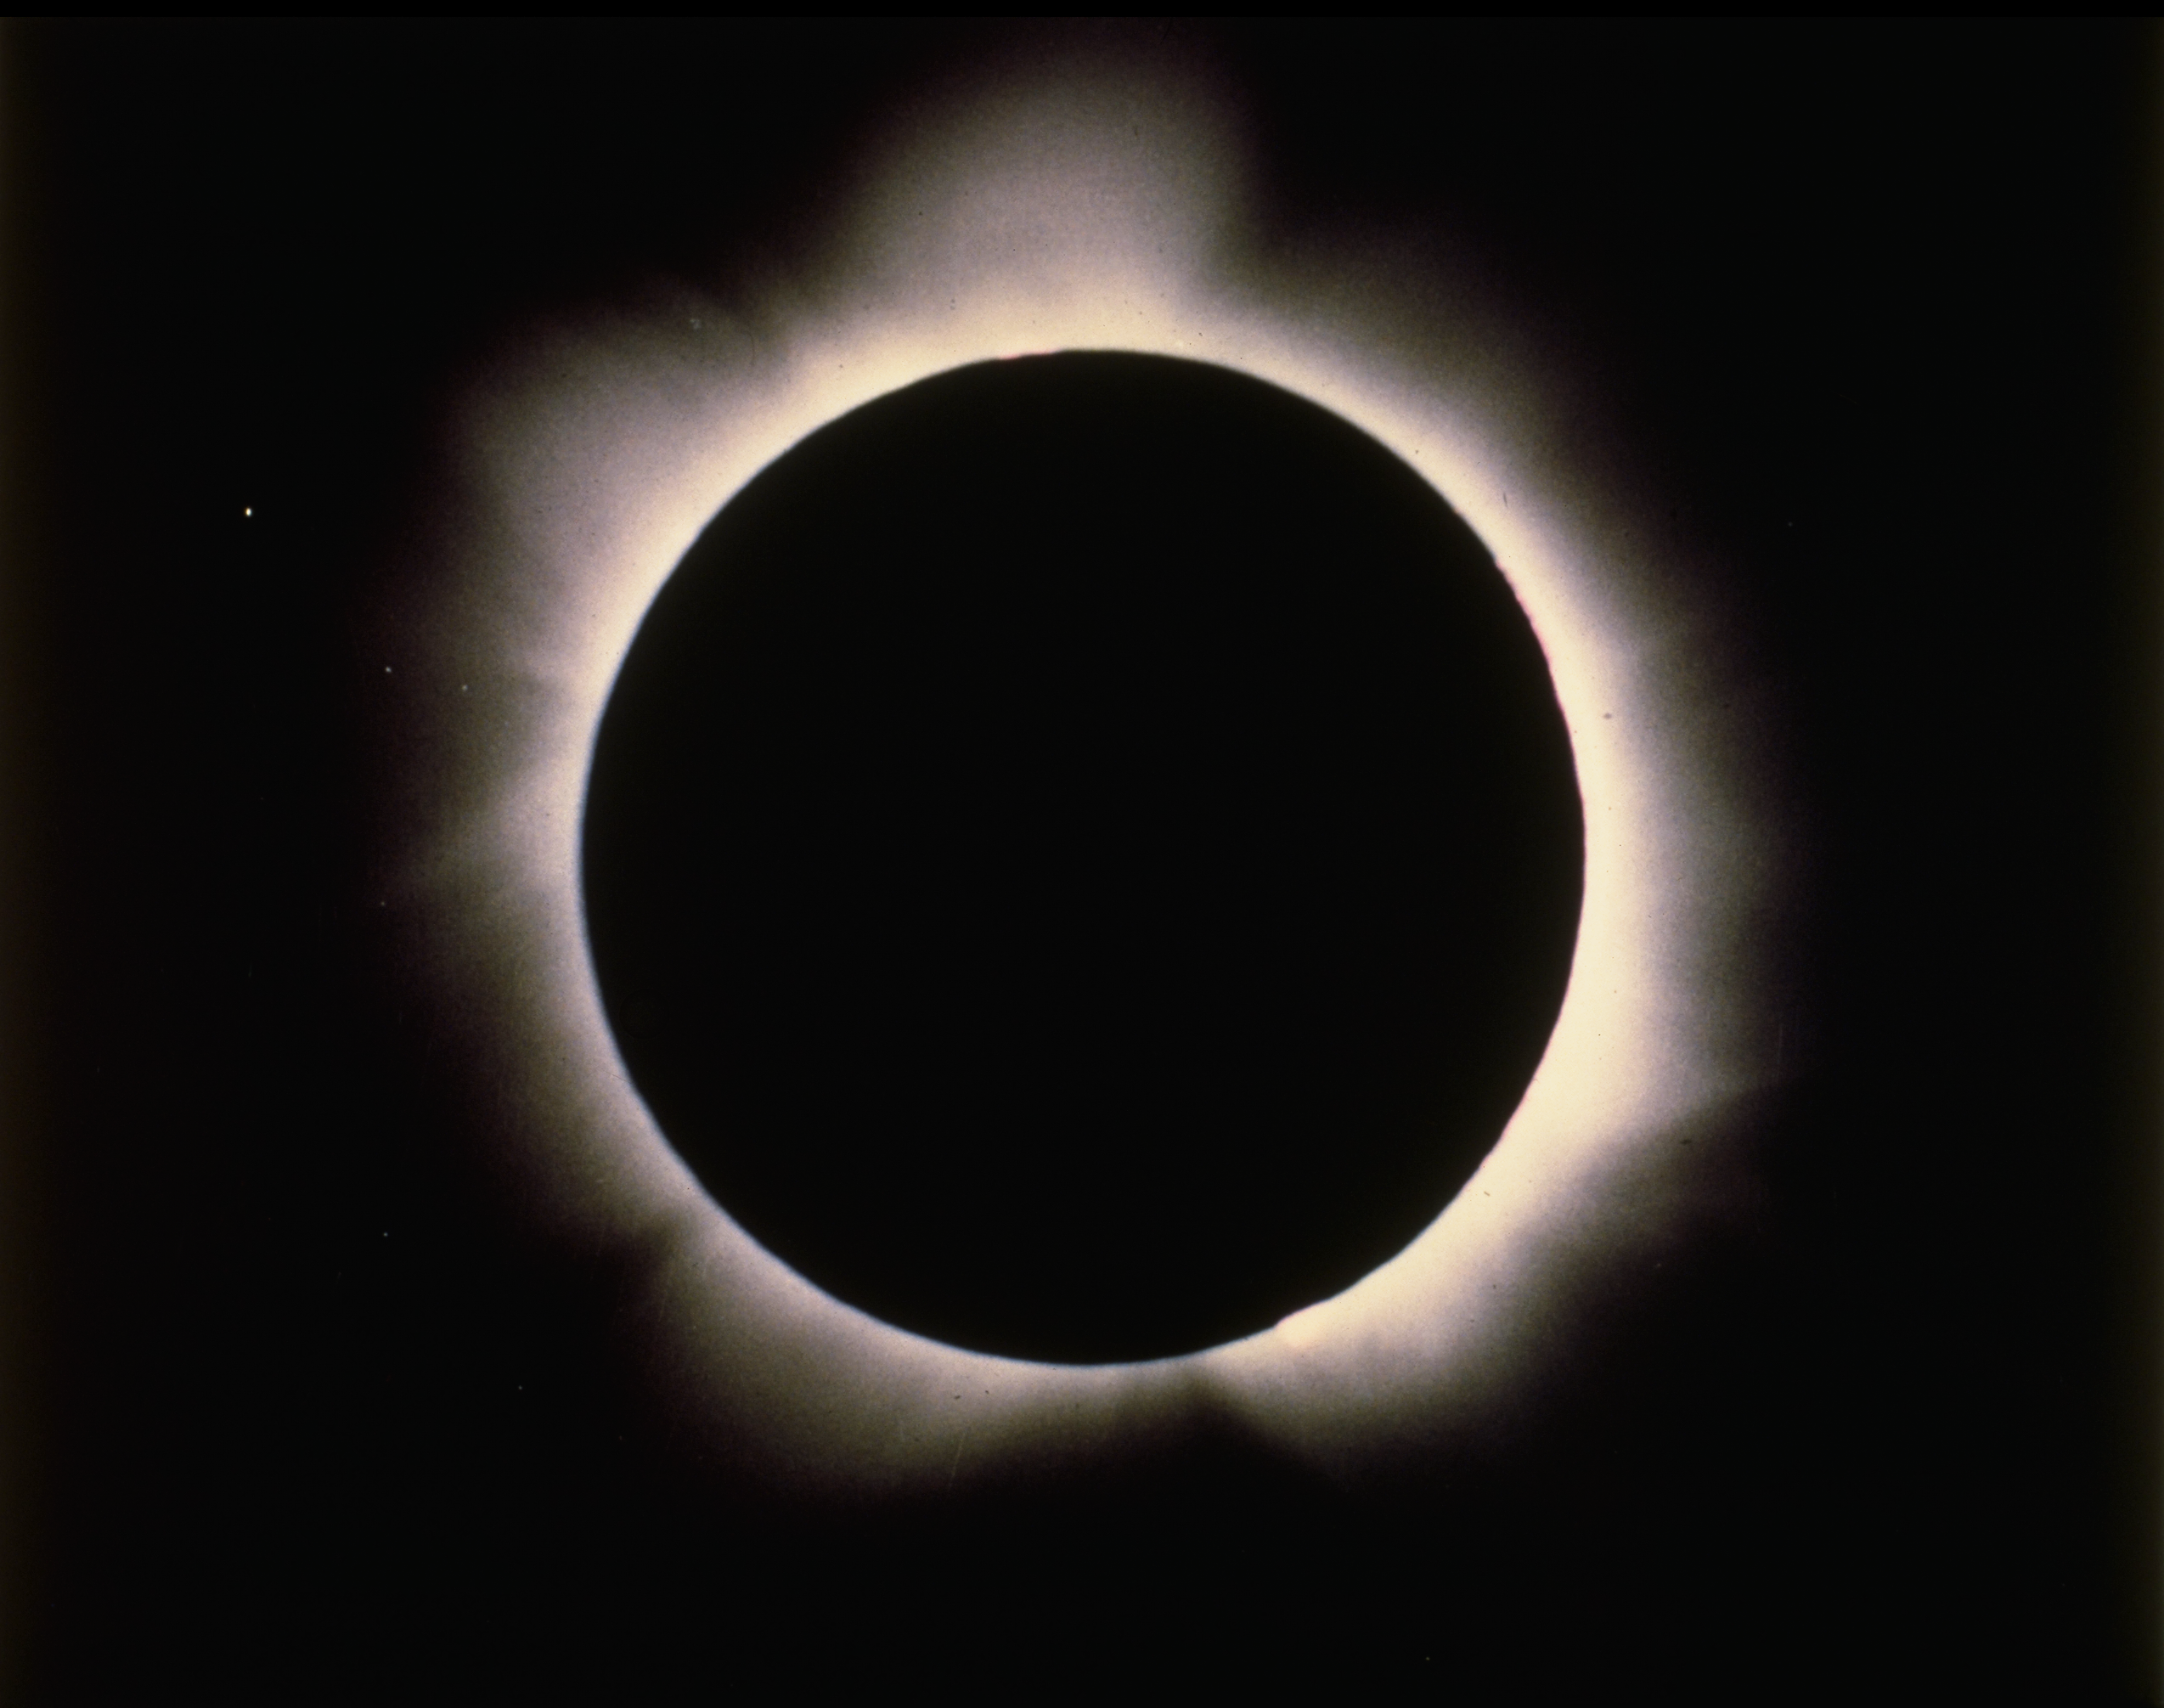

Solar eclipse, February 6th 1980

The delicately structured glow of the solar corona, or solar atmosphere, is seen during the February 6th 1980 total eclipse of the Sun. The corona is visible to the naked eye only during an eclipse. Photograph from Hyderabad, India, by Dr Bill Livingston.

Credit: Bill Livingston/NSO/AURA/NSF